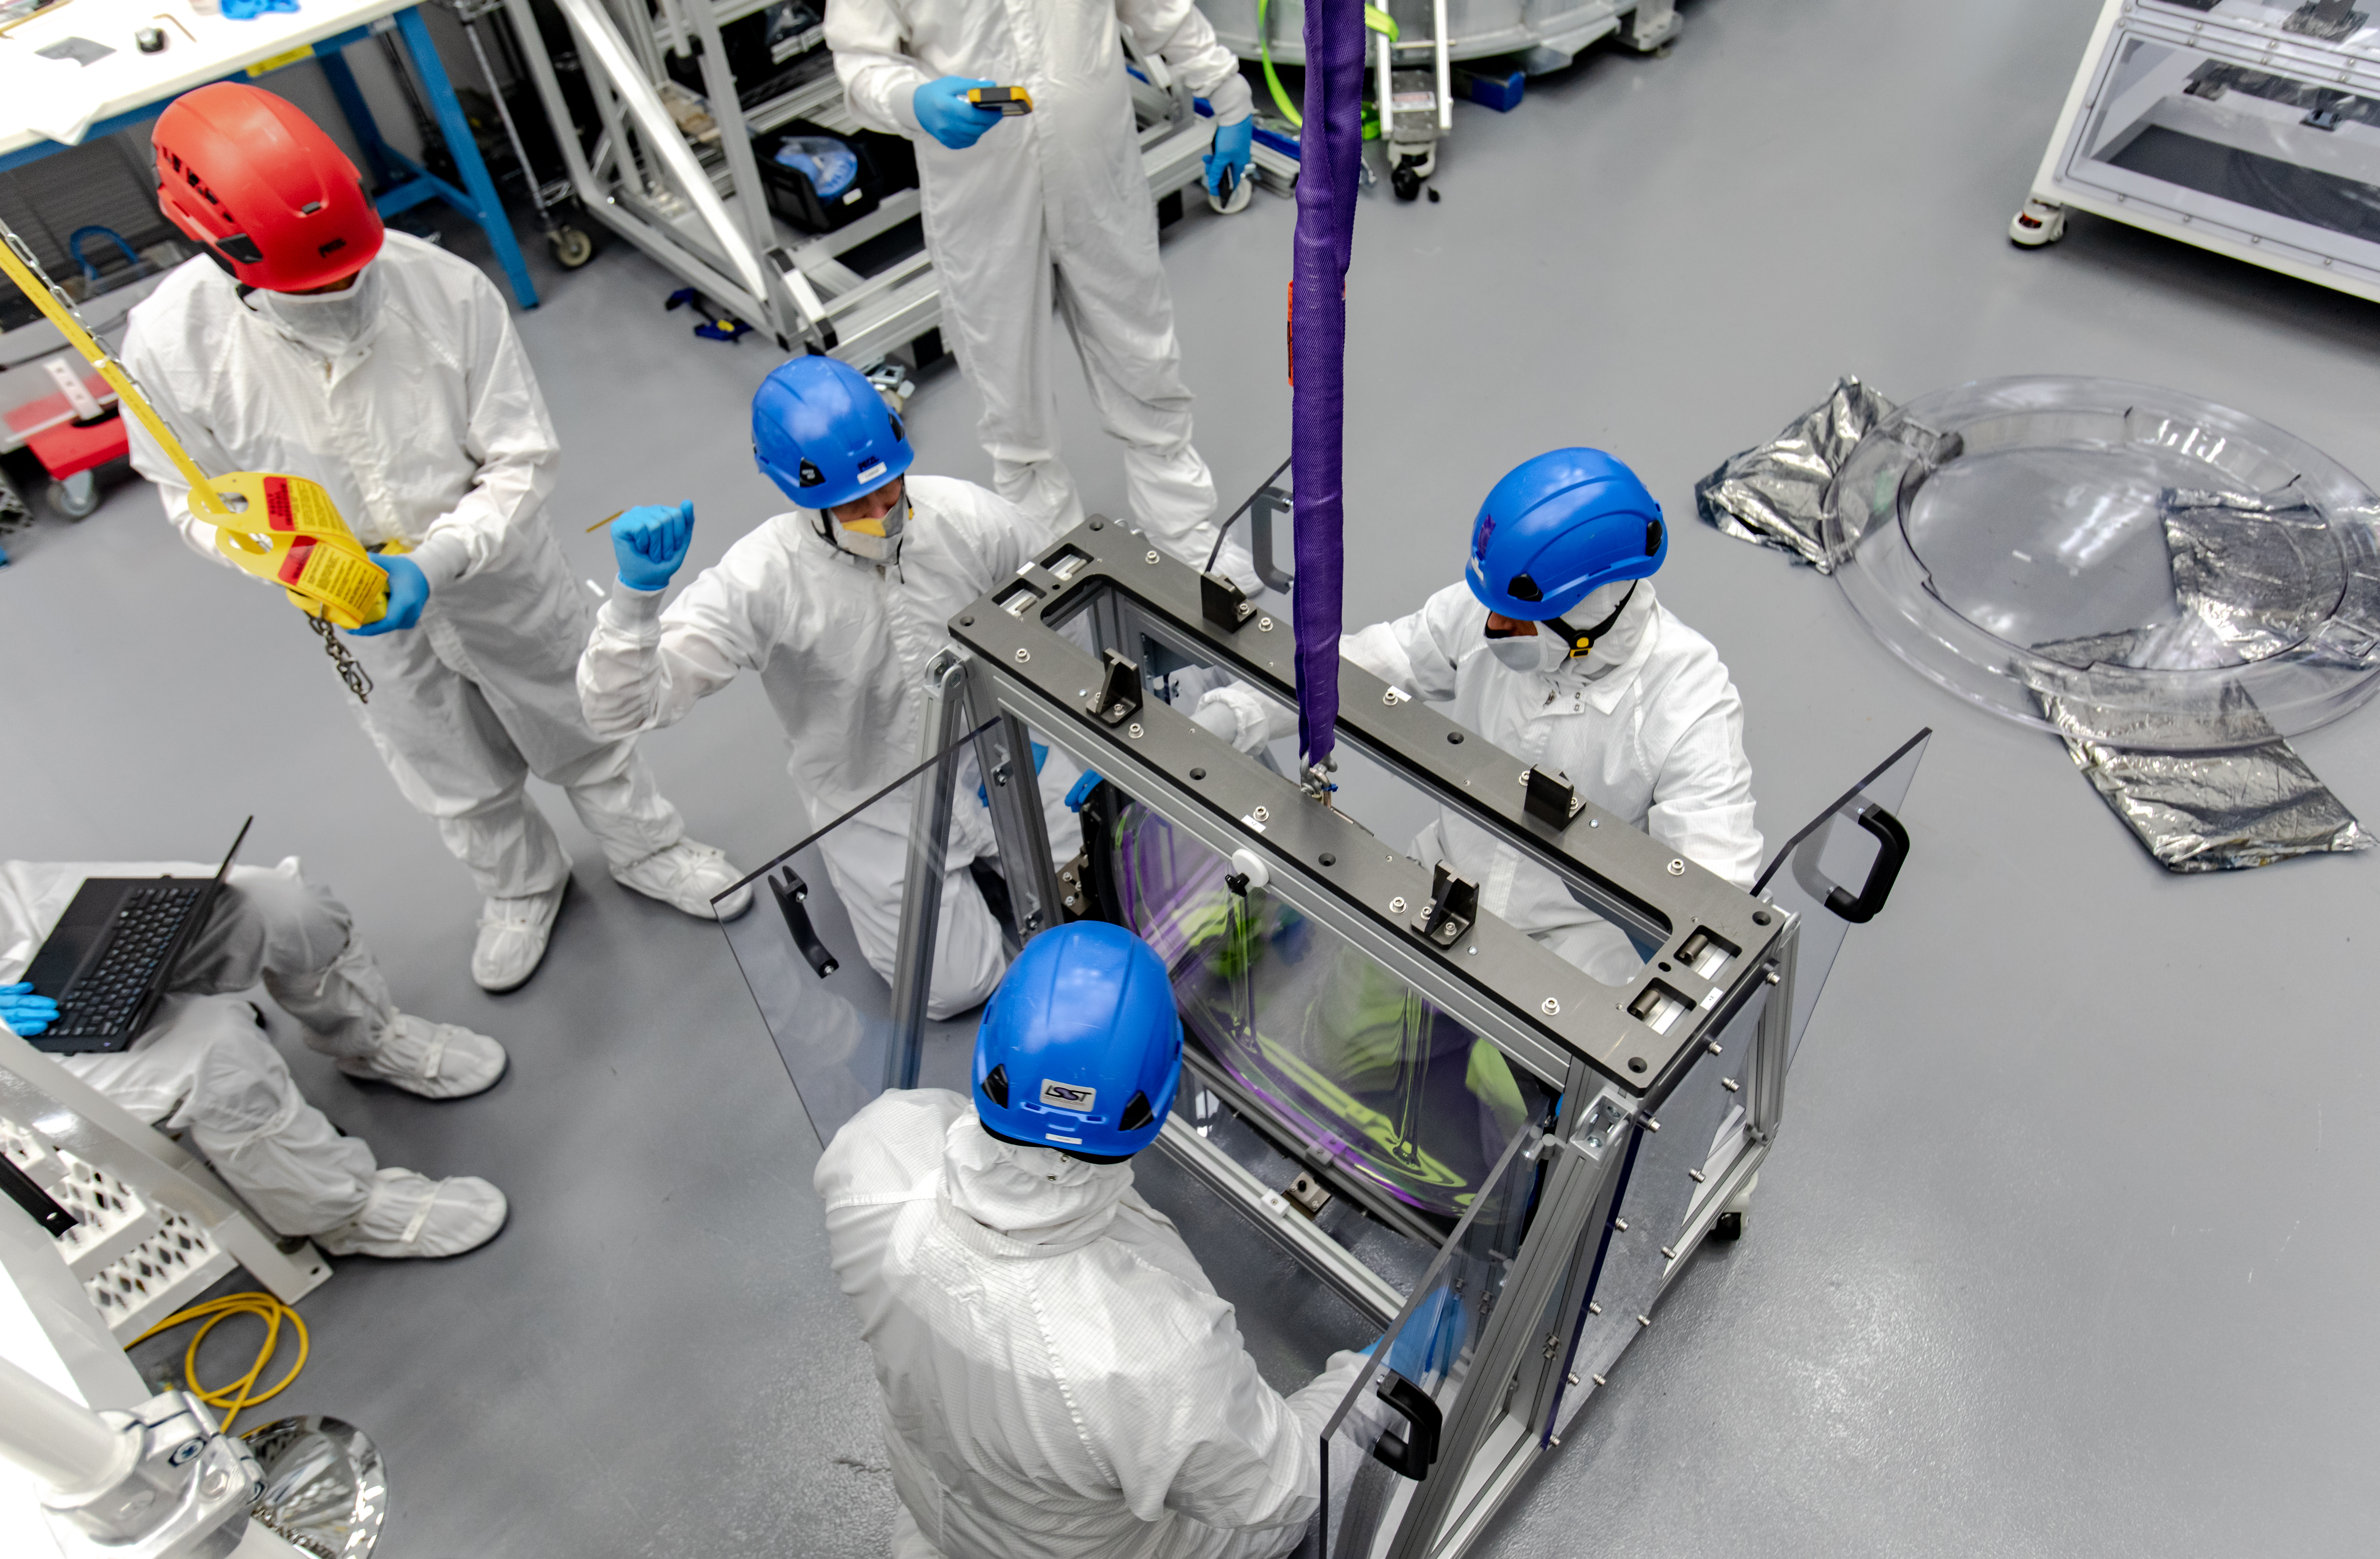

LSST R-Band Optical Filter

SLAC's LSST team carefully unpack, examine, test and store the r-band filter, the first of six optic filters that will be part of the completed LSST Camera.

Credit: Jacqueline Ramseyer Orrell/SLAC National Accelerator Laboratory